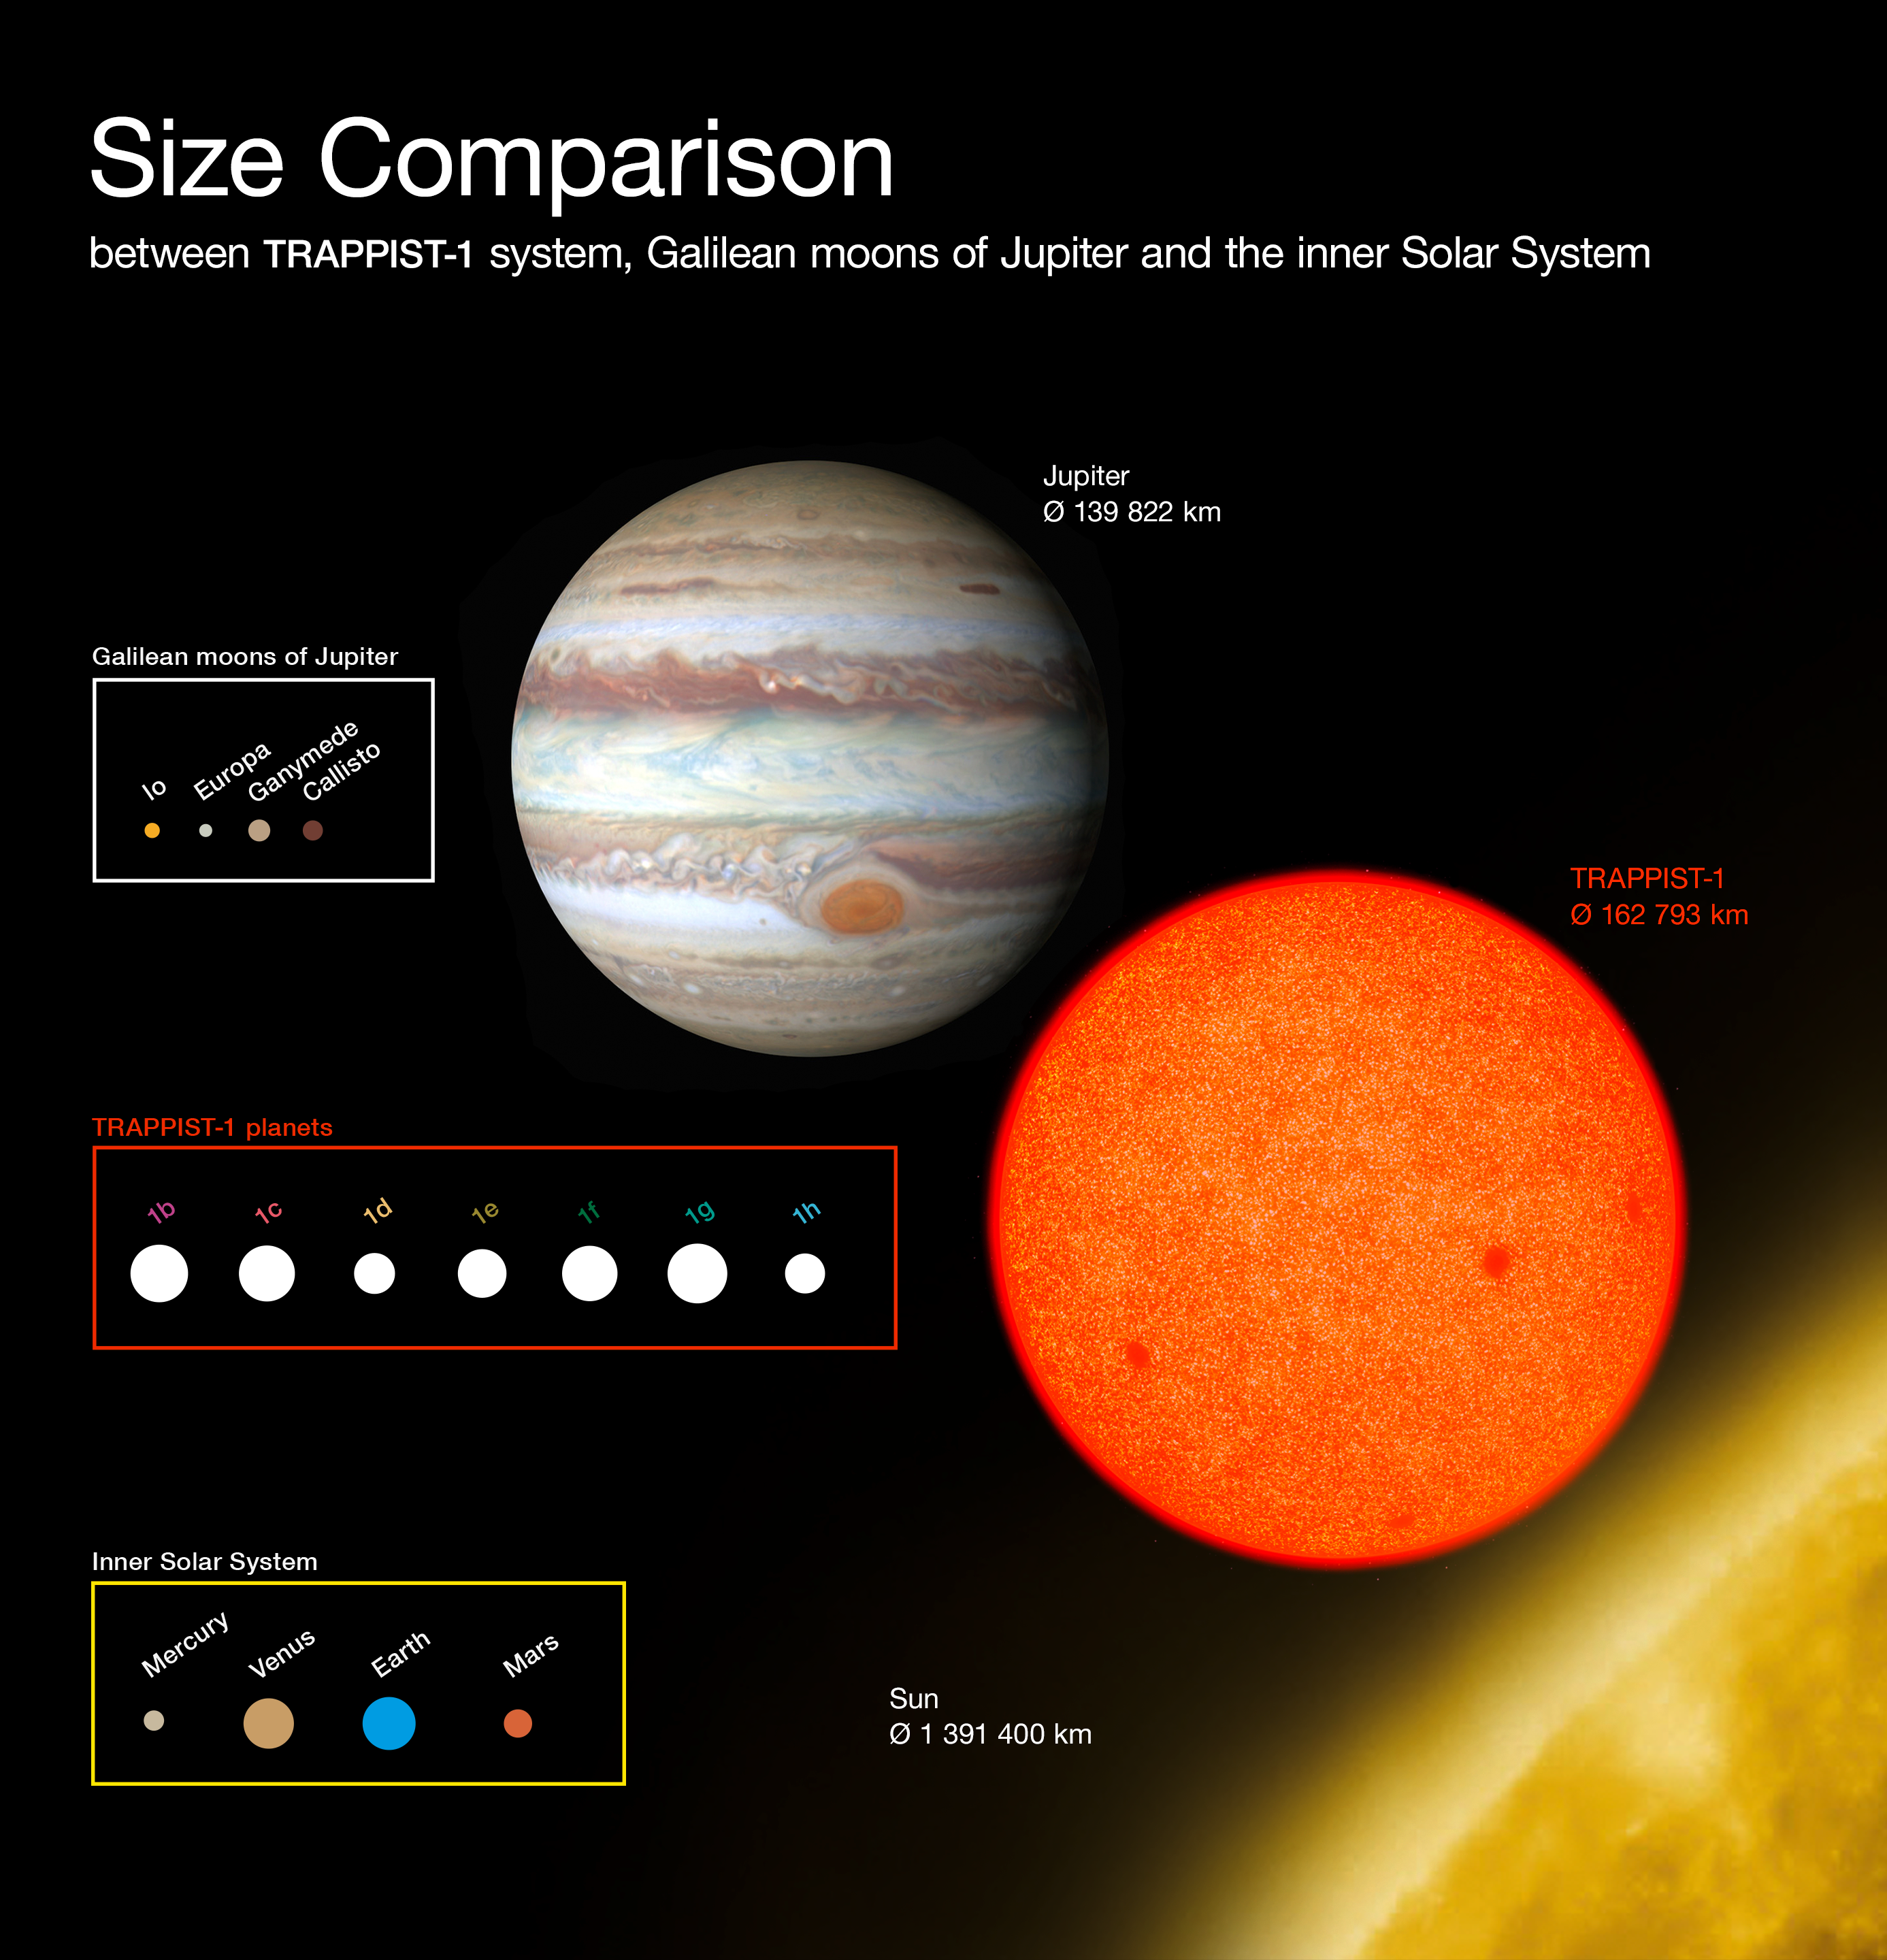

Comparison of the sizes of the TRAPPIST-1 planets with Solar System bodies

This diagram compares the sizes of the newly-discovered planets around the faint red star TRAPPIST-1 with the Galilean moons of Jupiter and the inner Solar System. All the planets found around TRAPPIST-1 are of similar size to the Earth.

Credit: ESO/O. Furtak